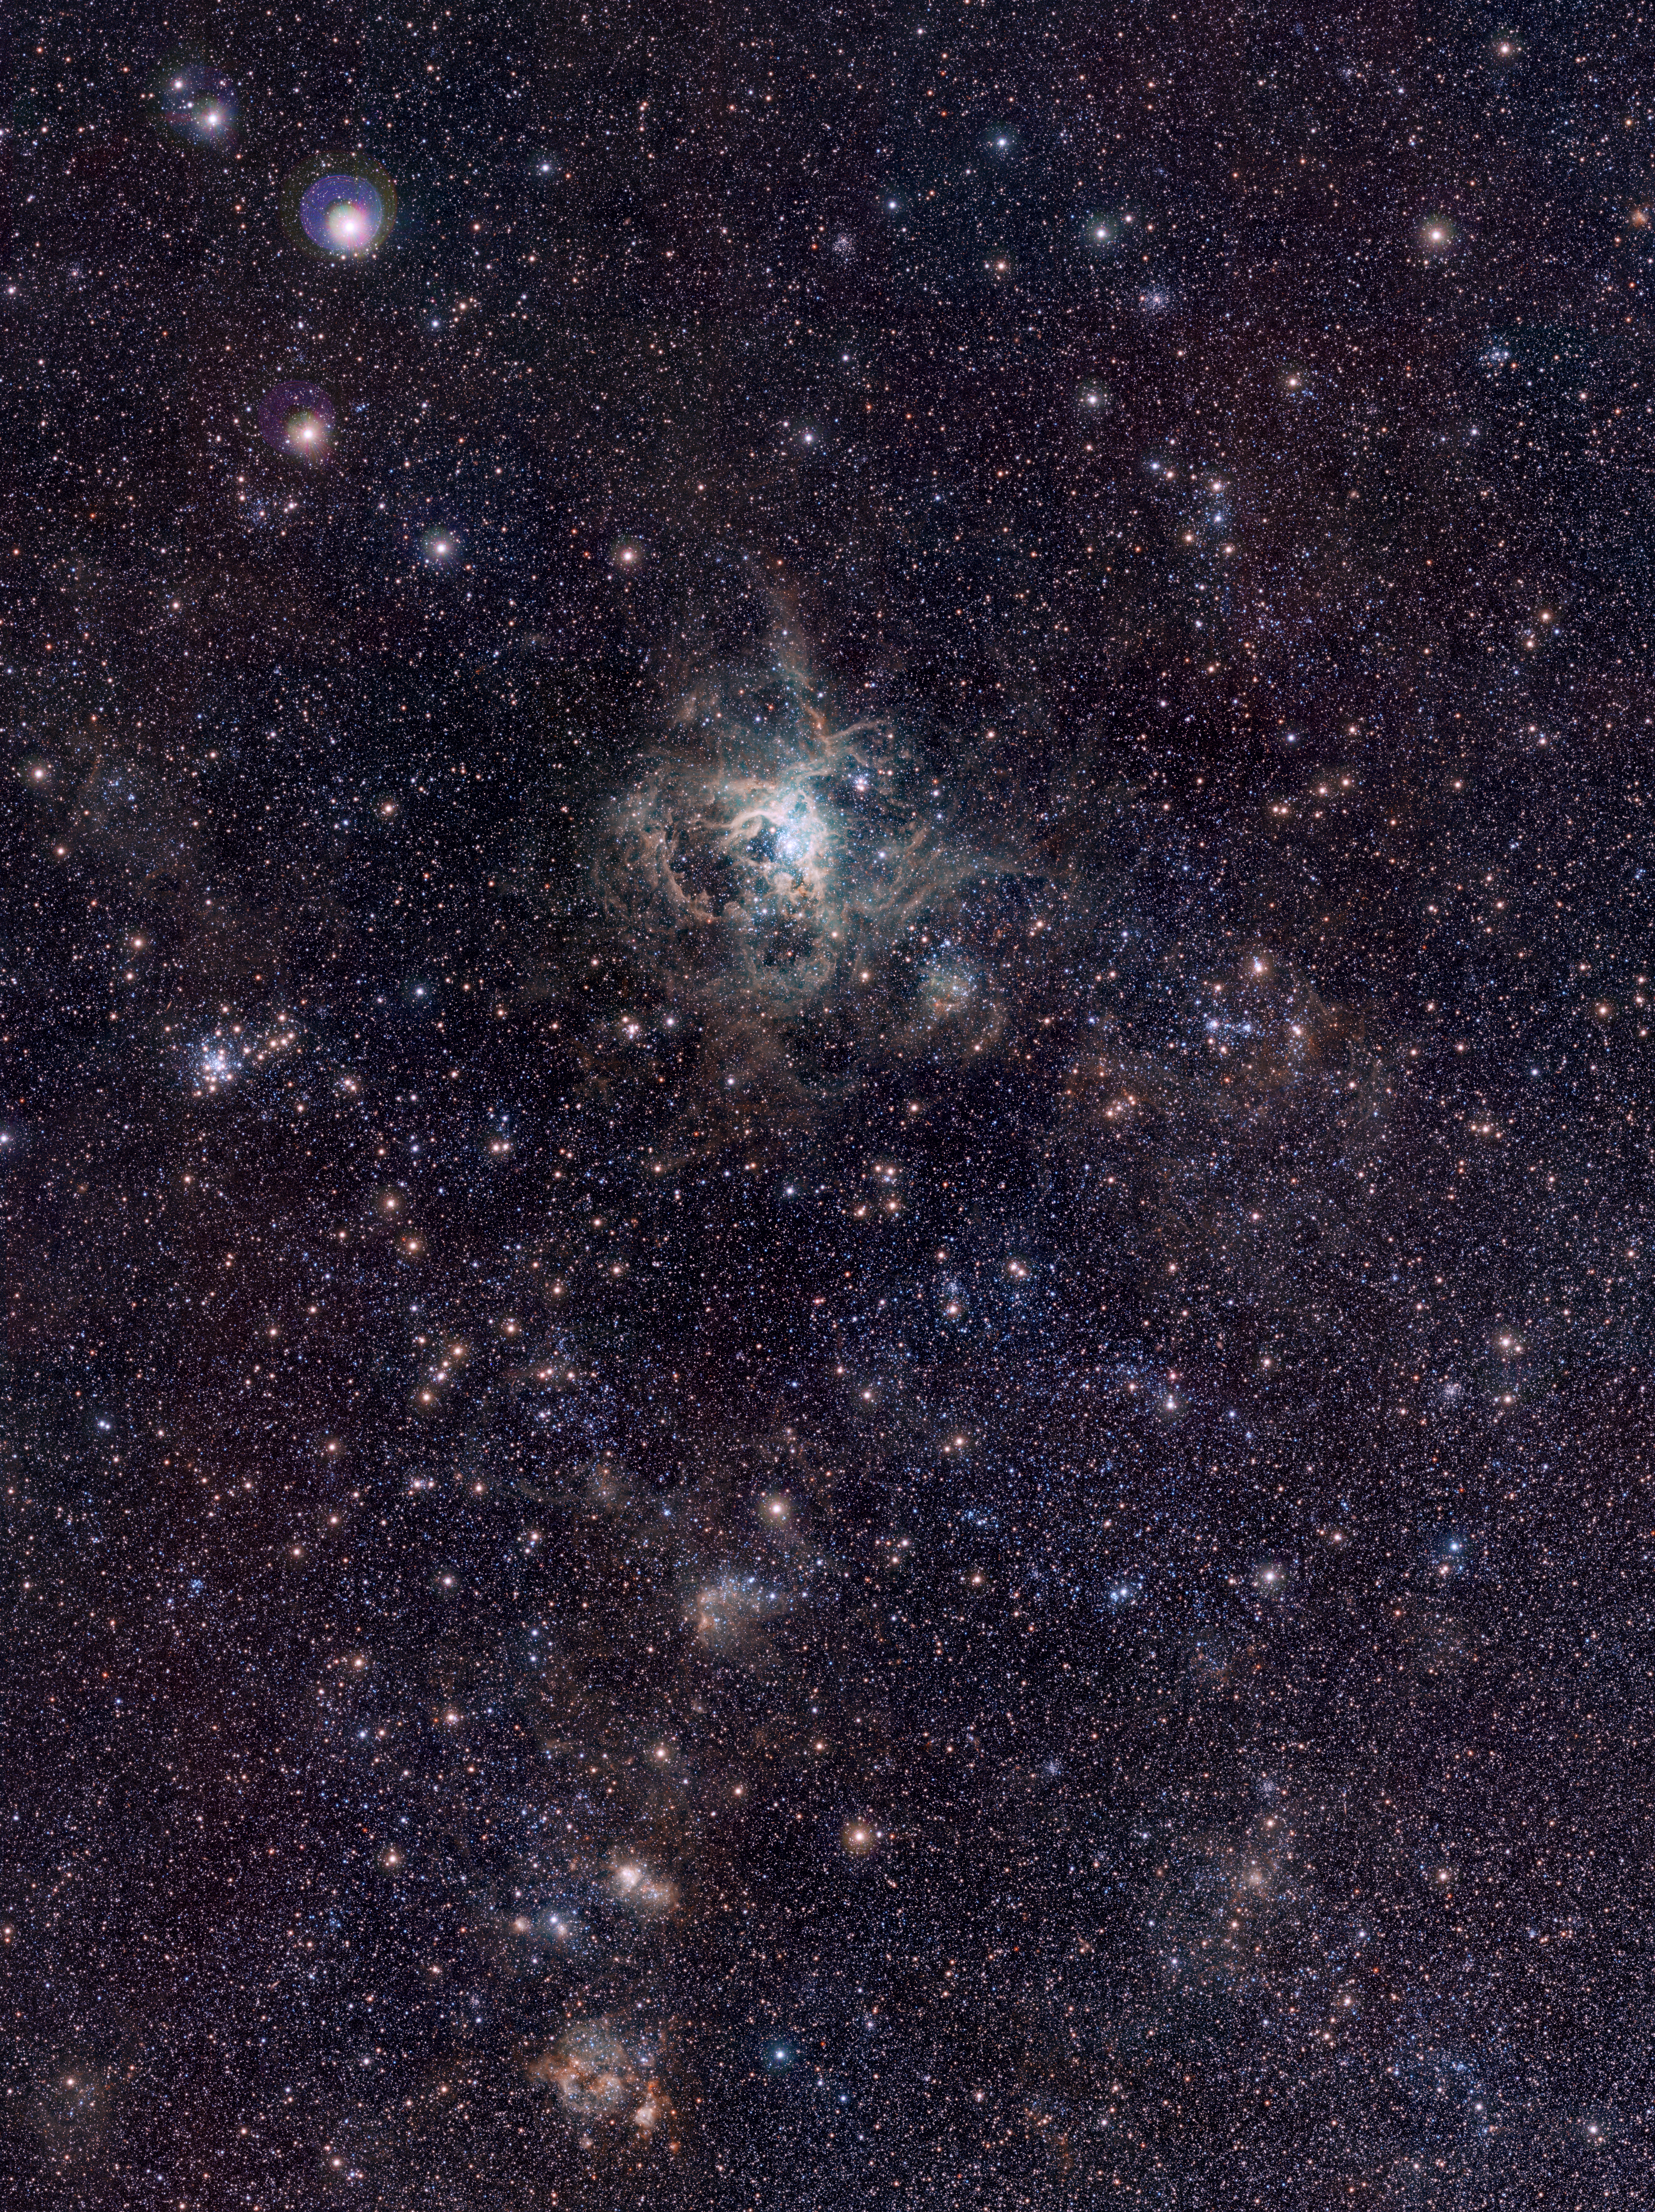

VISTA Magellanic Cloud Survey view of the Tarantula Nebula*

This VISTA image shows the spectacular 30 Doradus star-forming region, also called the Tarantula Nebula. At its core is a large cluster of stars known as R 136, in which some of the most massive stars known are located. This infrared image, made with ESO’s VISTA survey telescope, is from the VISTA Magellanic Cloud Survey. The project will scan a vast area — 184 square degrees of the sky (corresponding to almost one thousand times the apparent area of the full Moon), including our nearby neighbouring galaxies, the Large and Small Magellanic Clouds. The end result will be a detailed study of the star formation history and three-dimensional geometry of the Magellanic system.

This image was created from images taken through Y, J and Ks filters in the near-infrared part of the spectrum (coloured blue, green and red respectively). The exposure times were 40, 47 and 81 minutes per filter respectively. The image covers a region of sky about 52 by 70 arcminutes.

This image is available as a mounted image in the ESOshop.

Credit: ESO/M.-R. Cioni/VISTA Magellanic Cloud survey. Acknowledgment: Cambridge Astronomical Survey Unit